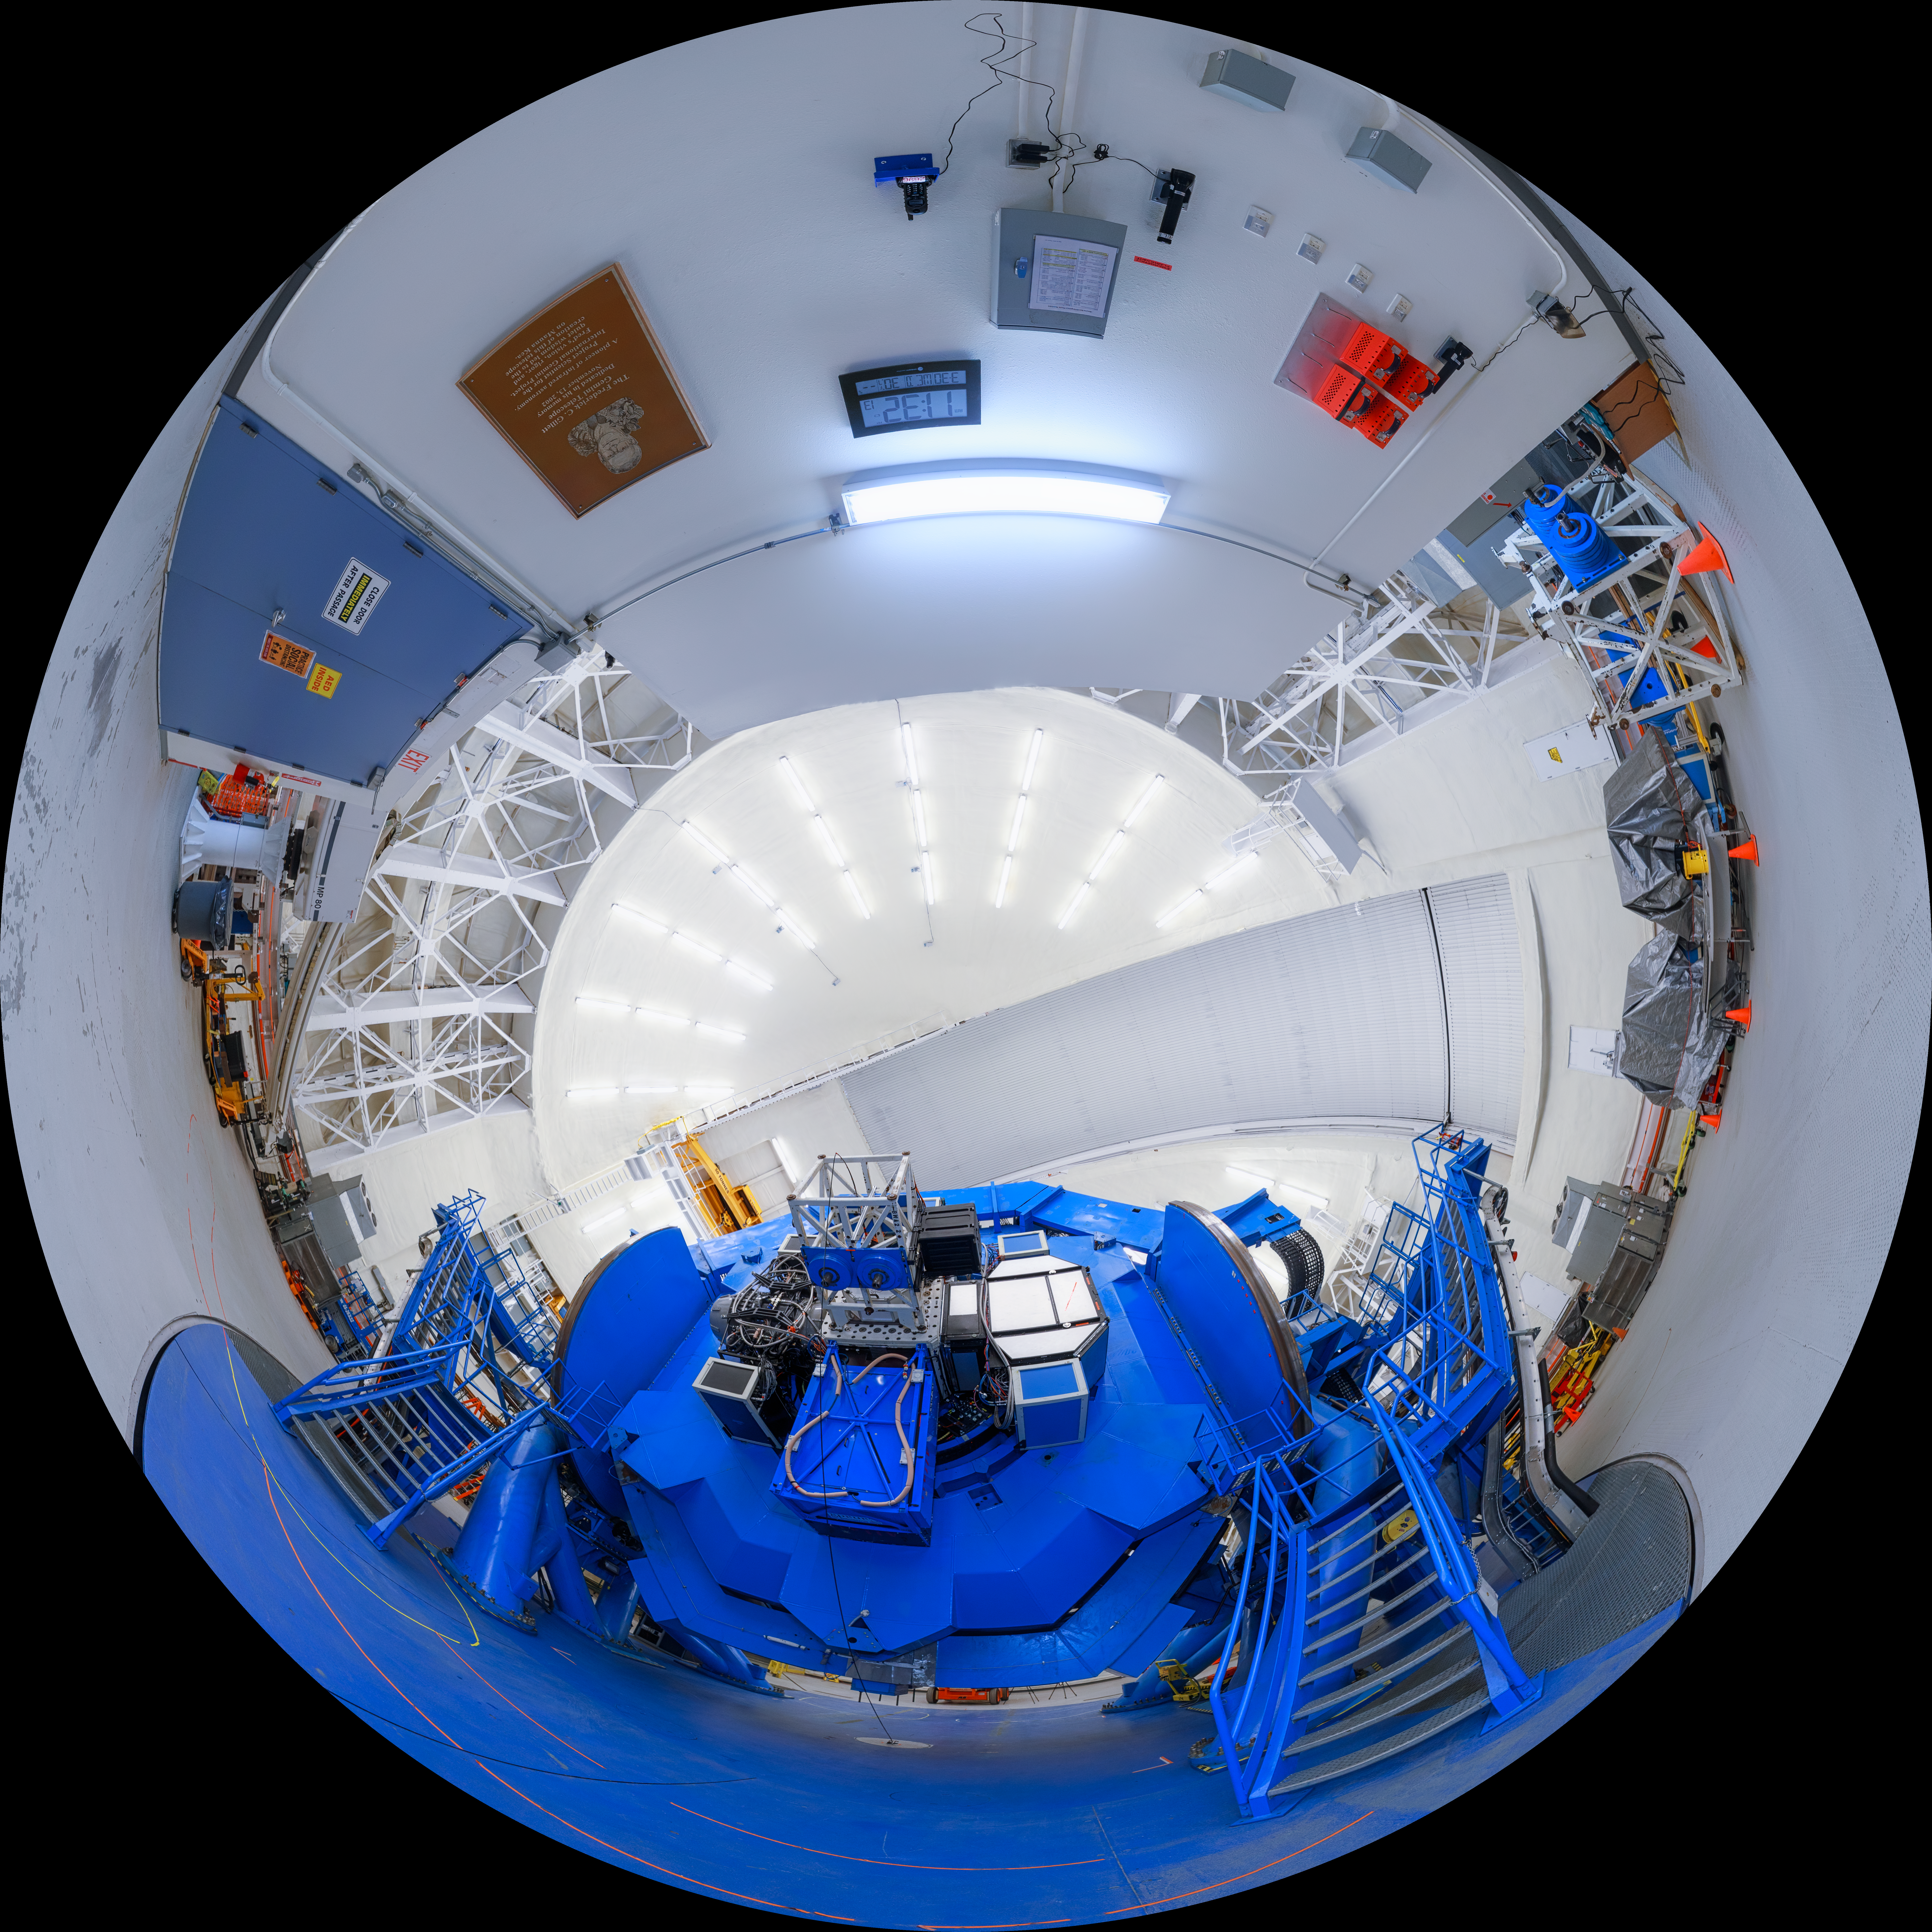

Gemini North Spectrometer Fulldome

A fisheye view of the Gemini North telescope, part of the International Gemini Observatory, a program of NSF NOIRLab.

Credit: NOIRLab/AURA/NSF/P. Horálek